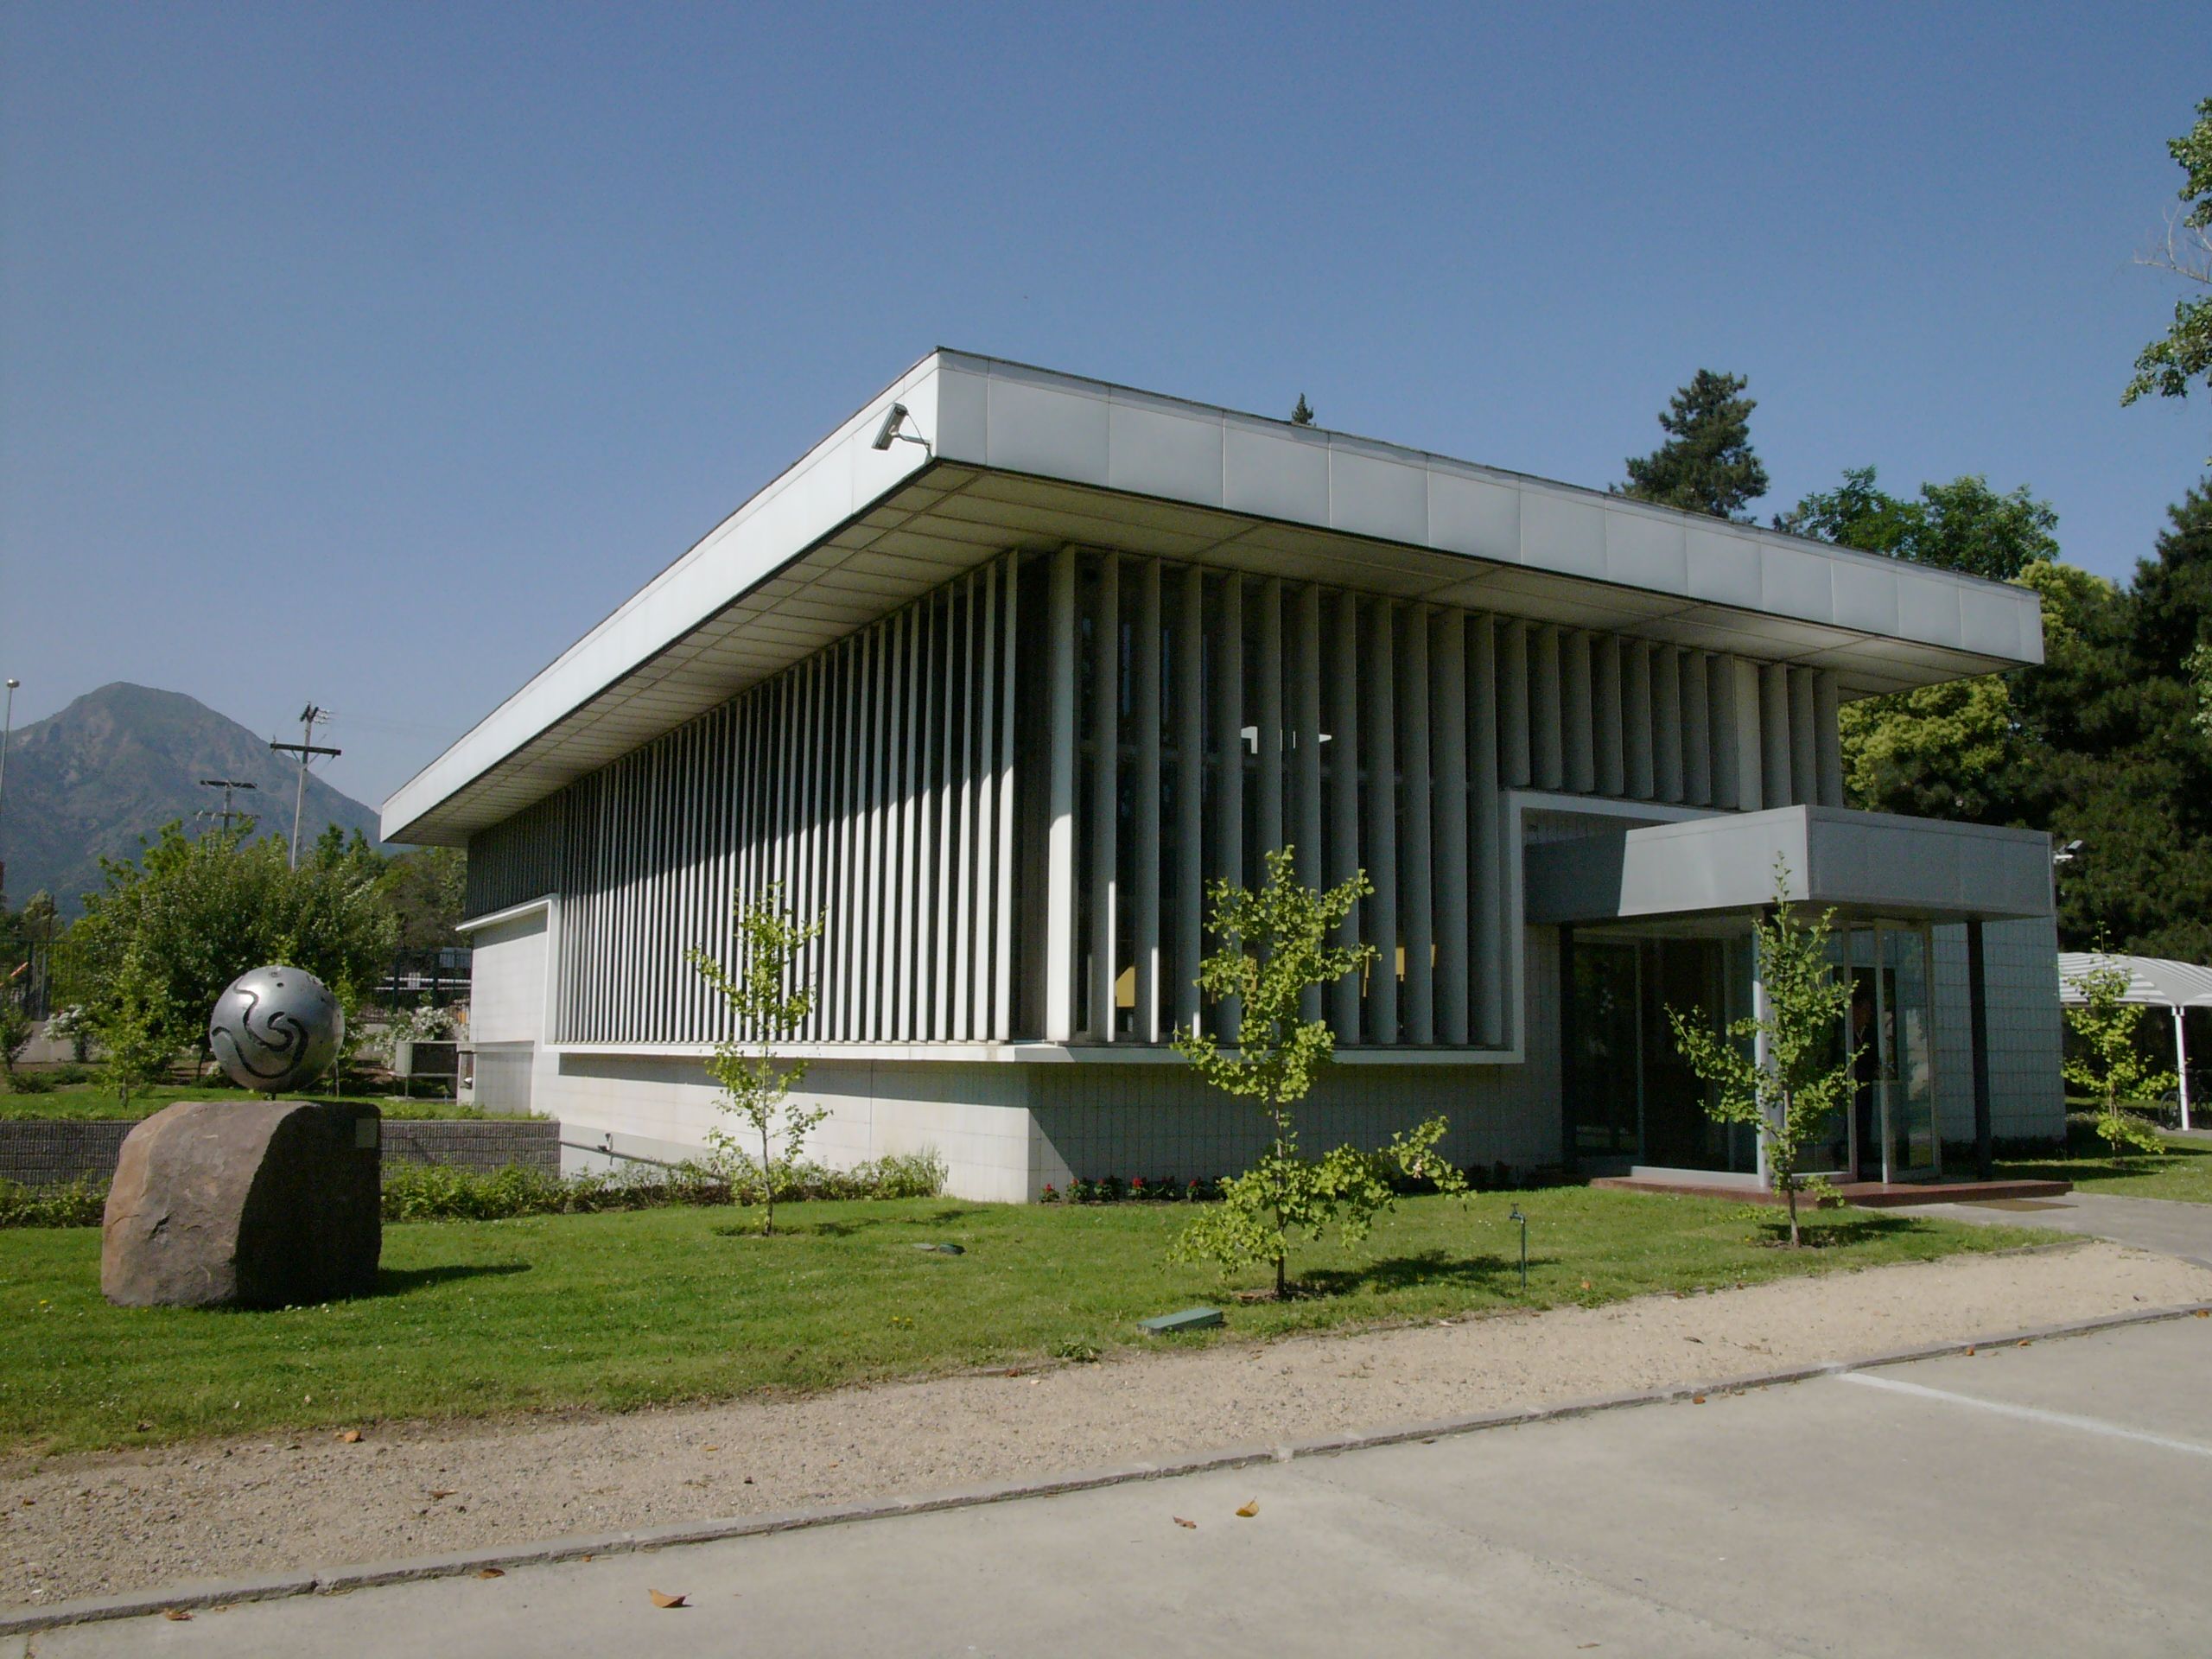

Vitacura office

ESO Headquarters in Chile is situated next to the UN building in the Vitacura district — it was constructed in 1967-69 and houses the ESO/Chile administration, as well as offices for the ESO astronomers and a comprehensive library. This image was obtained in December 2004.

Credit: ESO